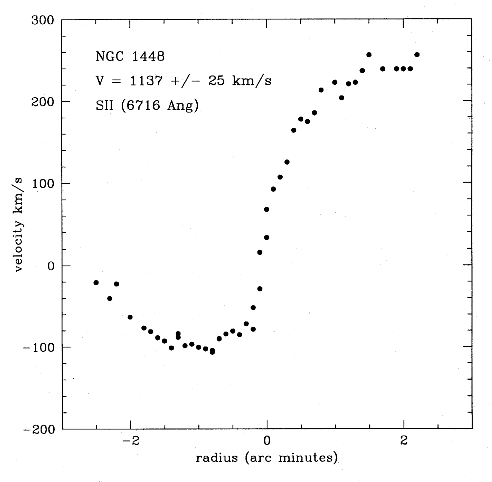

Young astronomers observe with ESO telescopes

Rotation Curve of the galaxy NGC 1448 using data from the NTT telescope. An example of one of the observations performed by the "Young Astronomers" during their visit to ESO on November 14 - 20, 1995. Those who attended were the winners of the Europe-wide contest "Europe Towards the Stars", organised by ESO with the support of the European Union, under the auspices of the Third European Week for Scientific and Technological Culture.

Credit: ESO